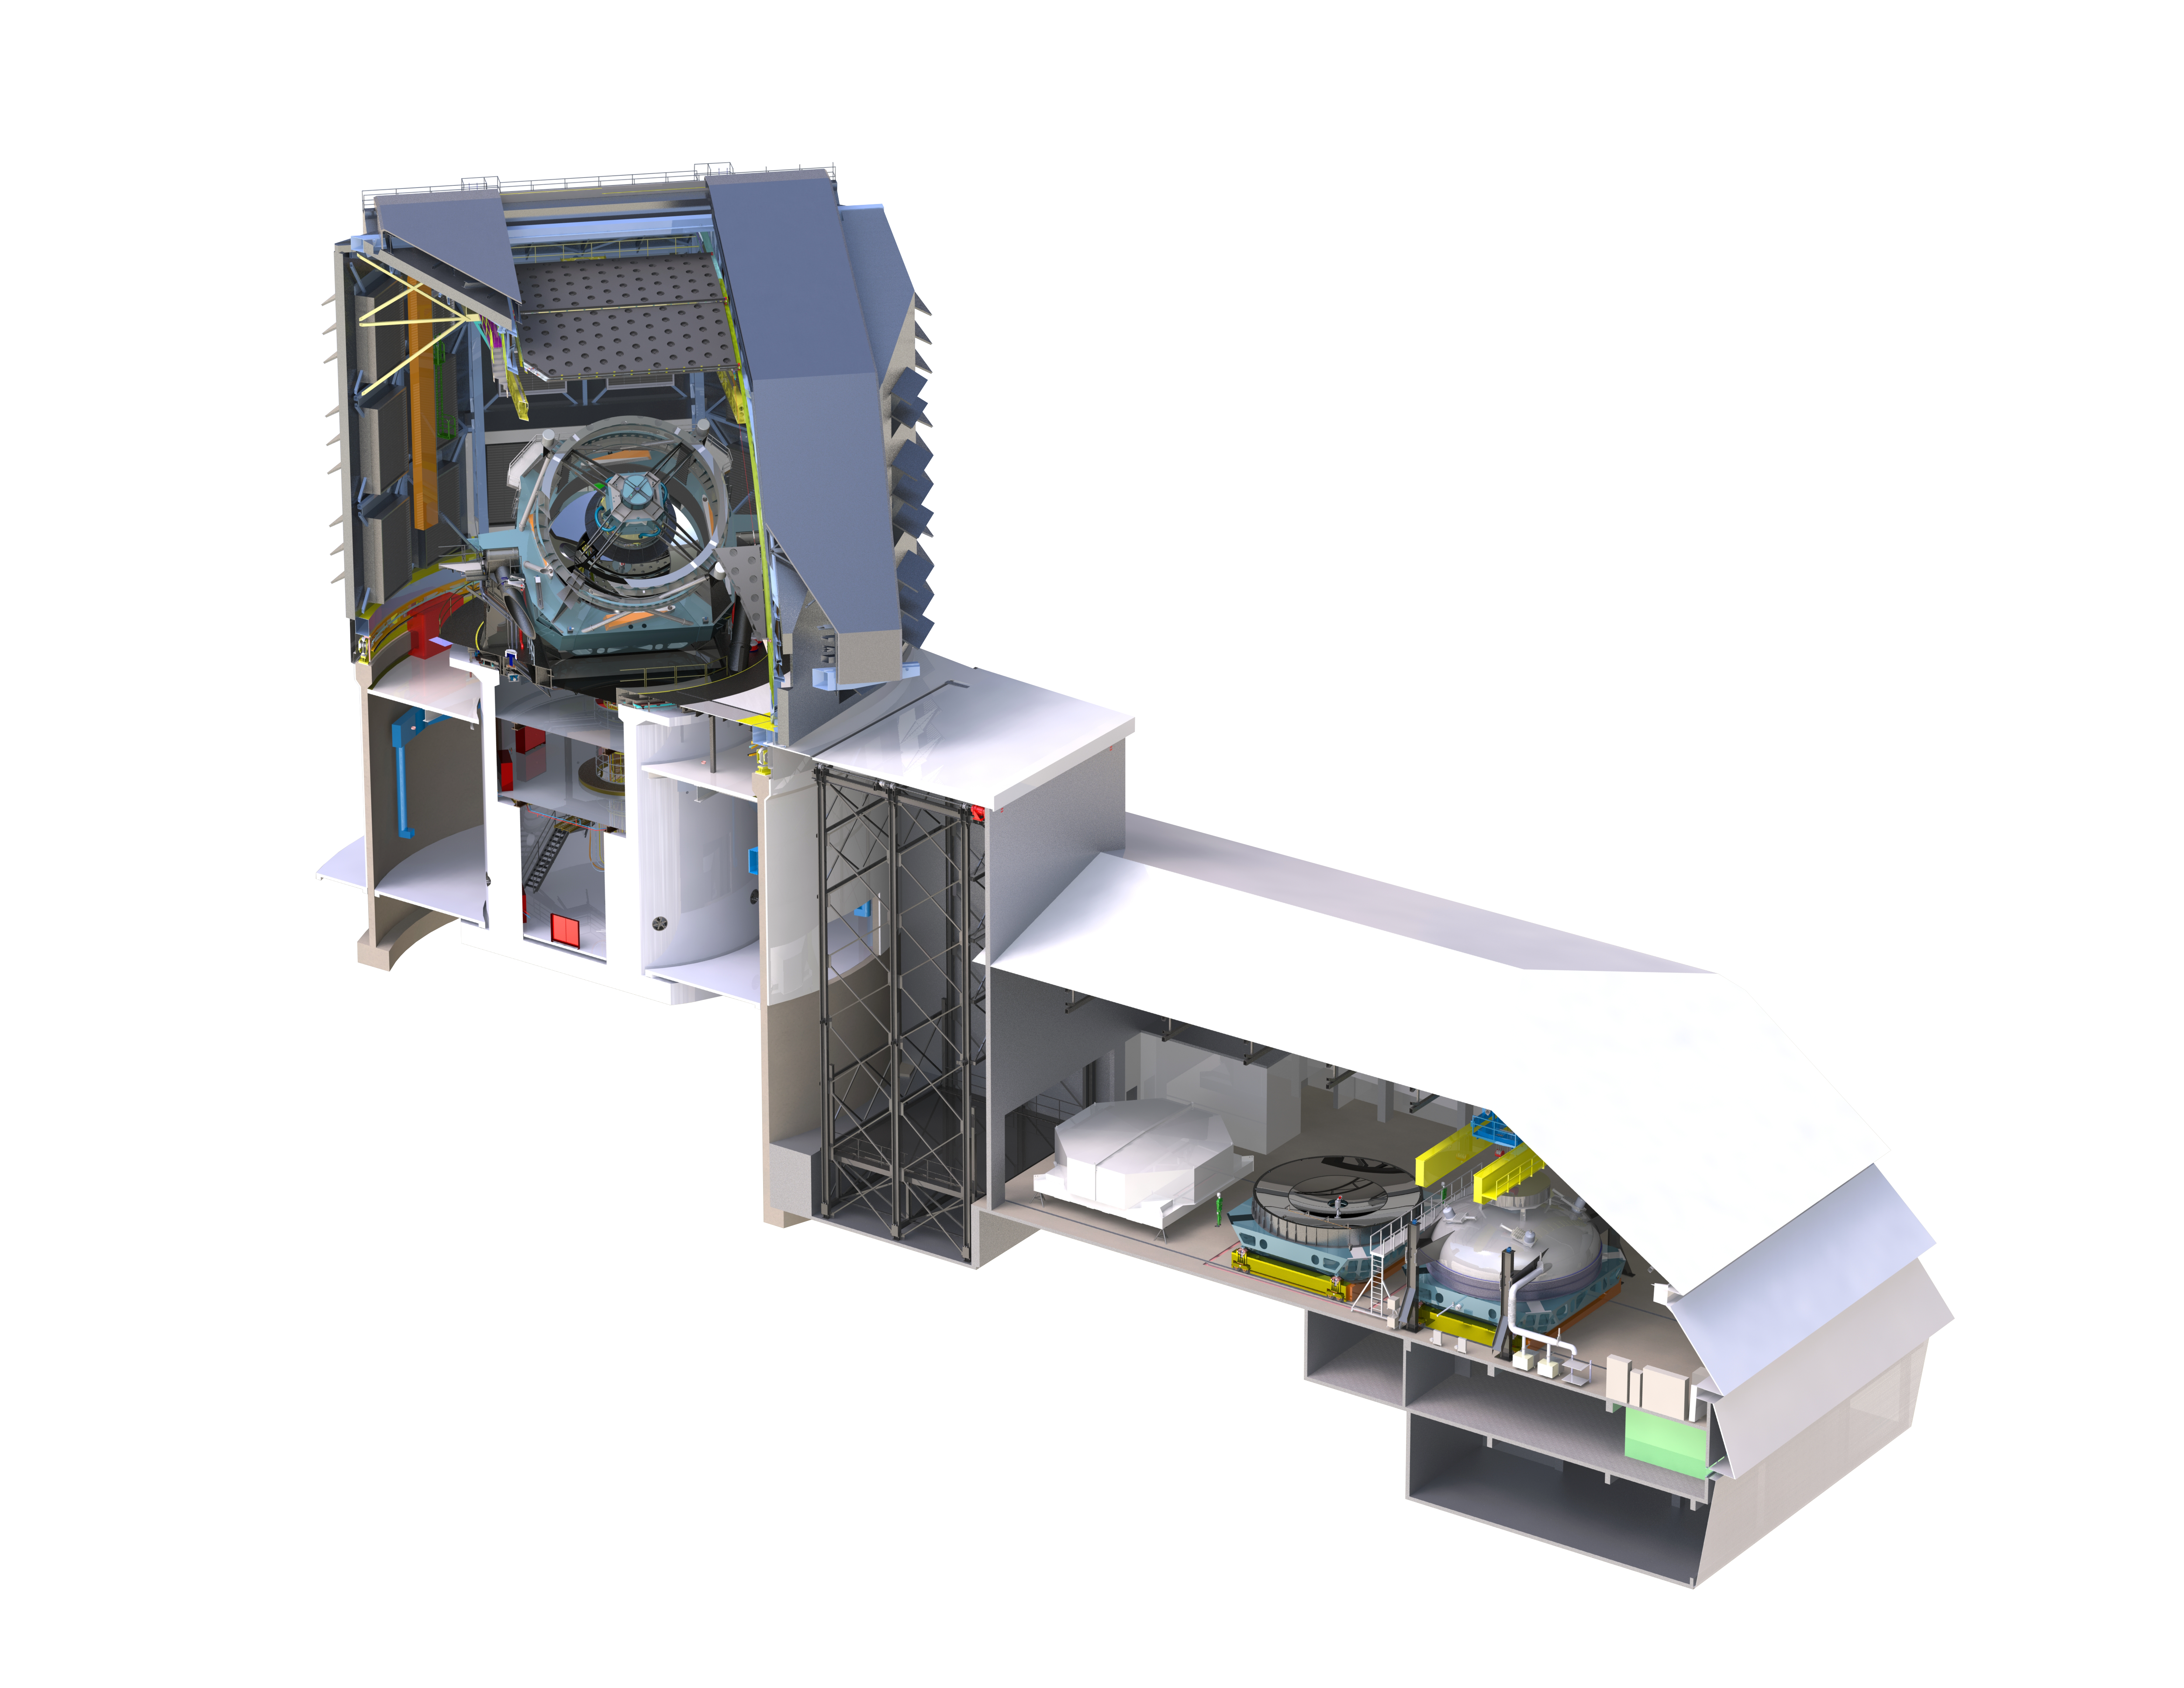

Rubin Summit Facility Cutaway

This detailed, high-resolution cutaway render of the Vera C. Rubin Observatory shows the telescope's inner workings.

Credit: RubinObs/NOIRLab/SLAC/NSF/DOE/AURA/J. Andrew